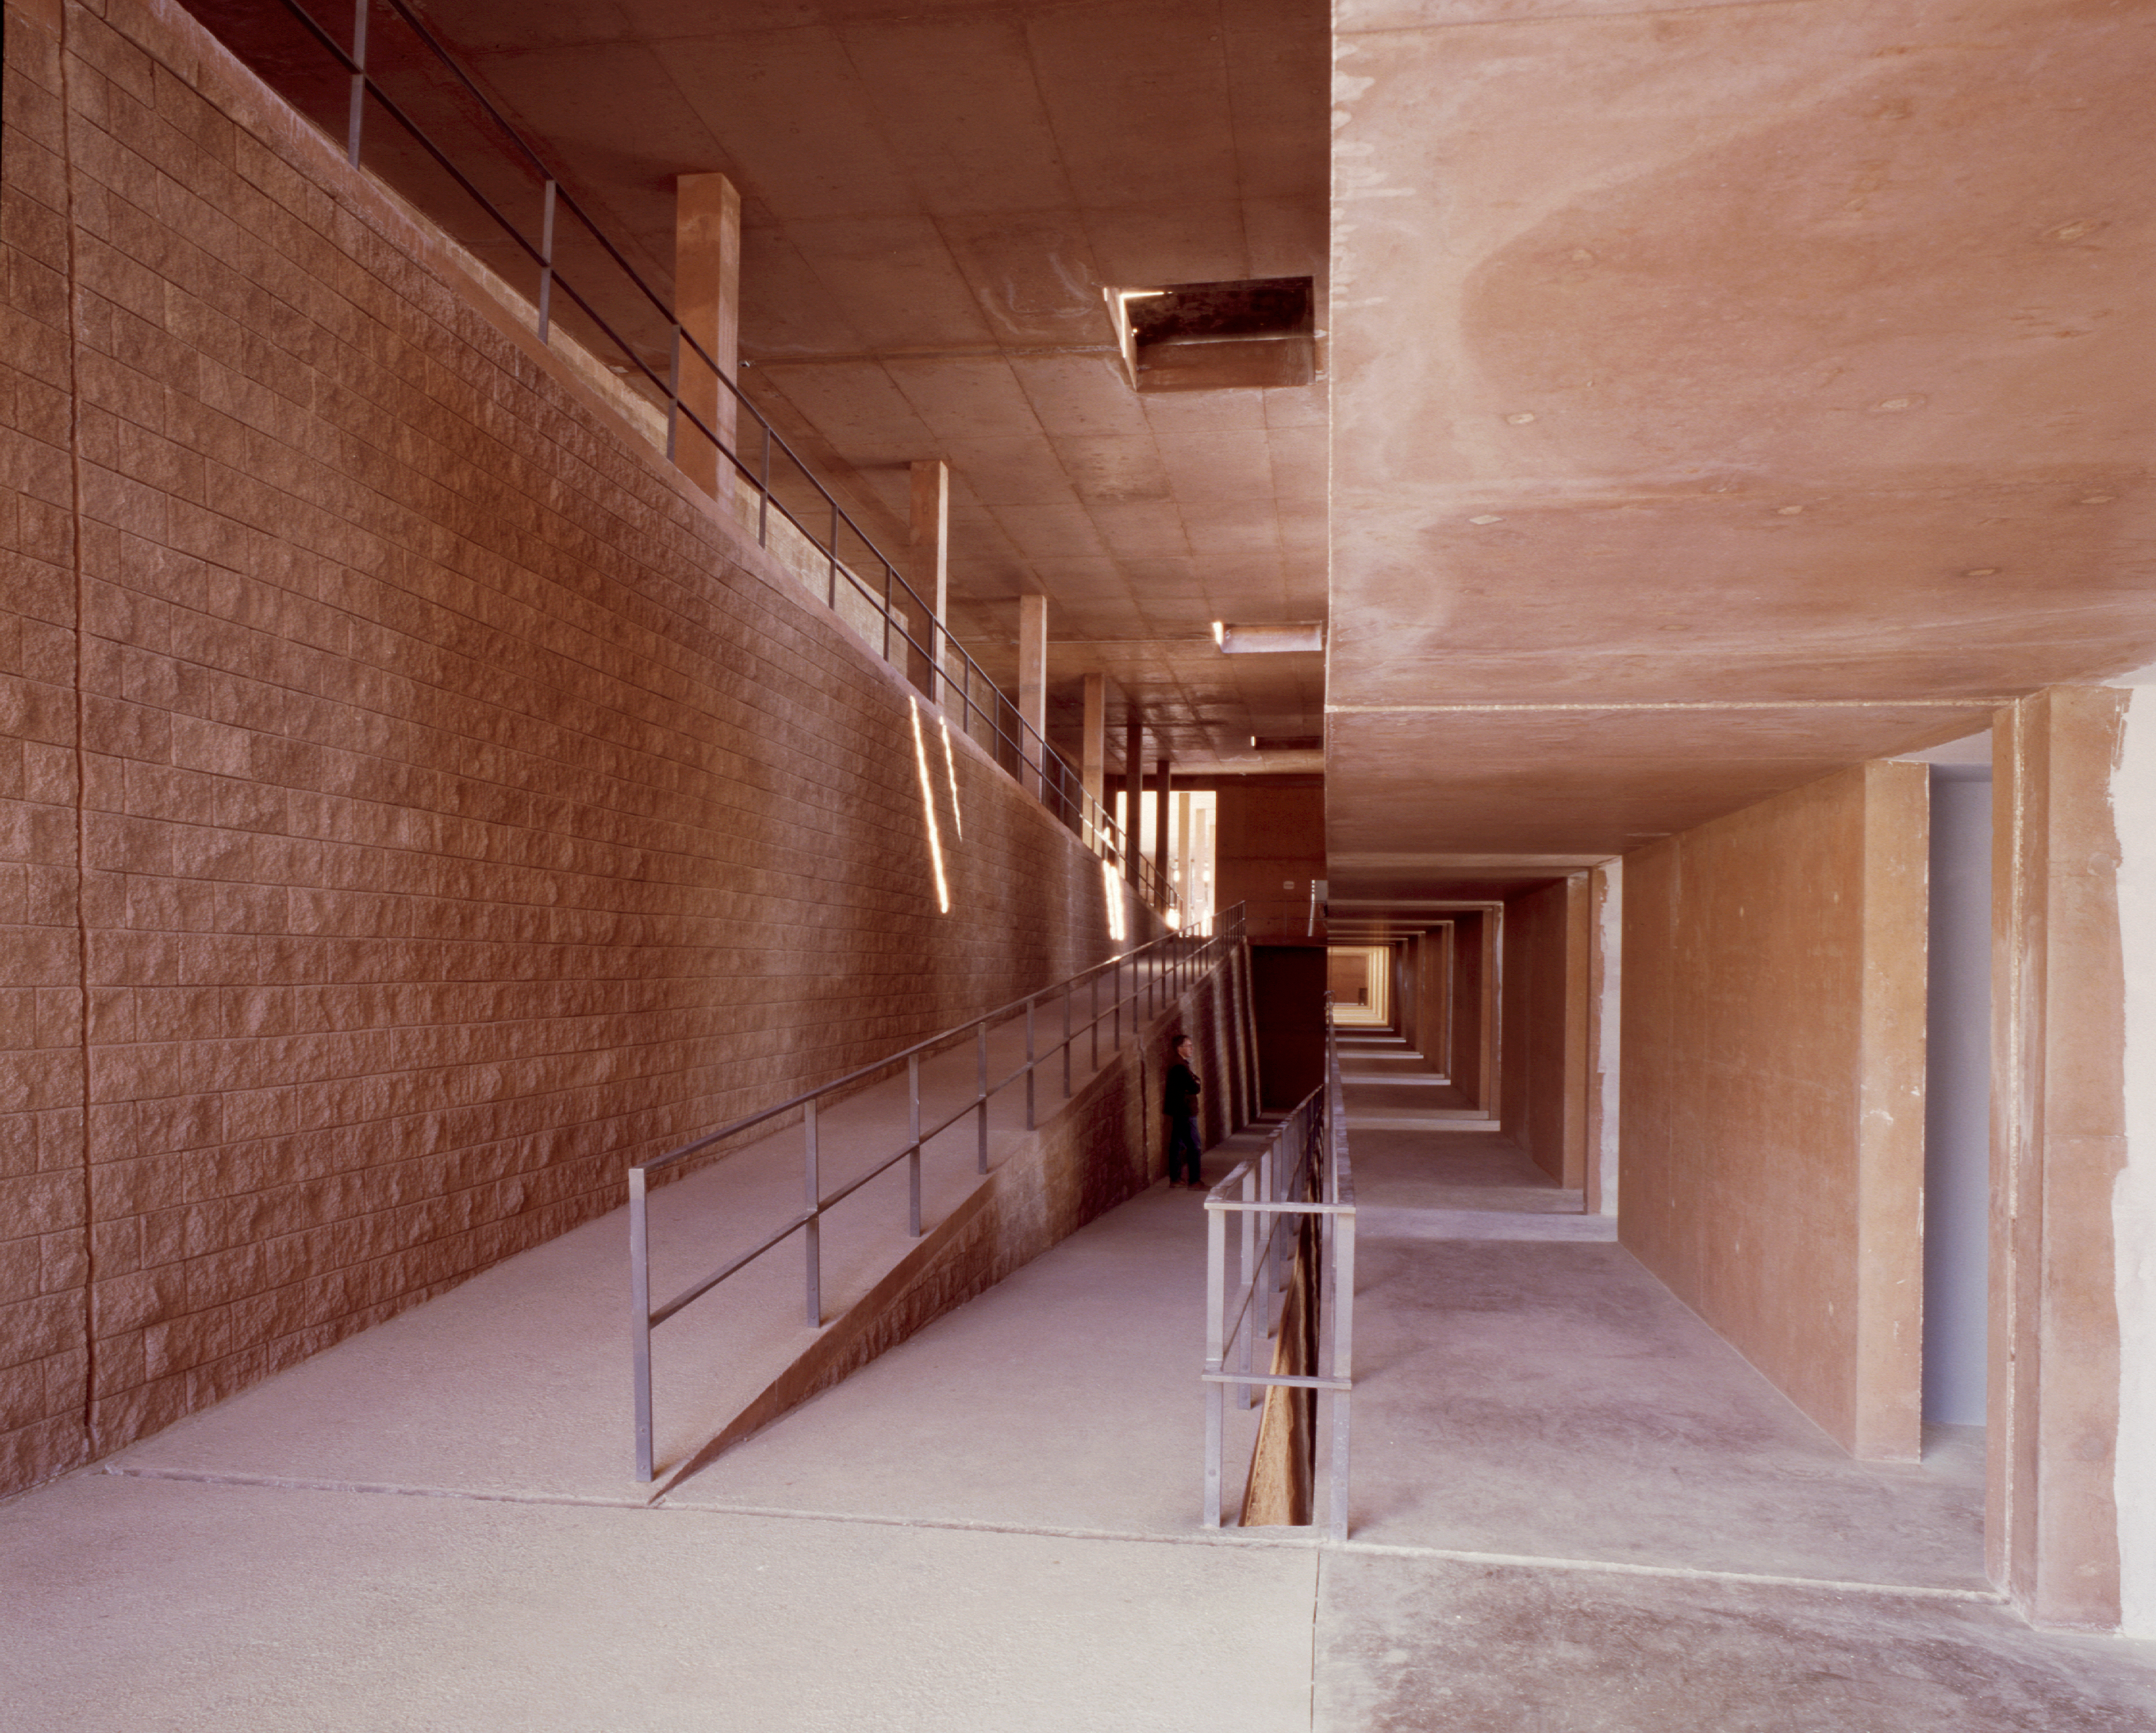

Ramps inside the Residencia.

Ramps from the reception area towards the rooms. (Photo obtained January 2001.)

Credit: ESO